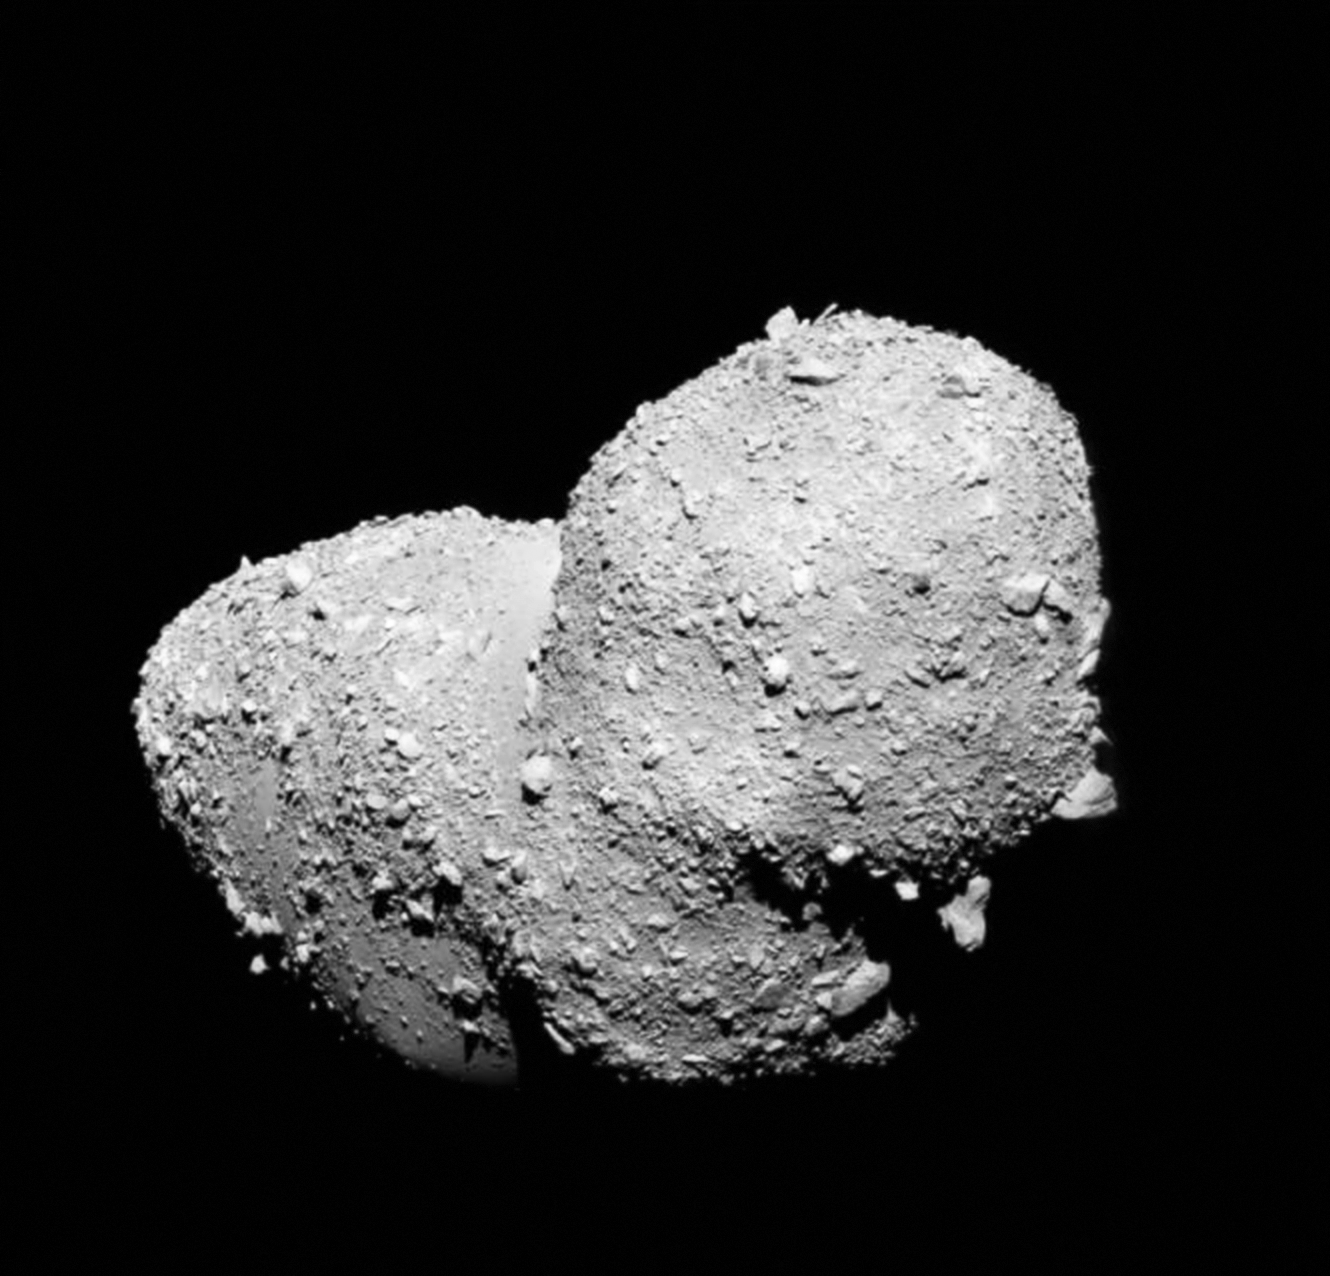

Asteroid (25143) Itokawa seen in close-up

This very detailed view shows the strange peanut-shaped asteroid Itokawa. By making exquisitely precise timing measurements using ESO’s New Technology Telescope a team of astronomers has found that different parts of this asteroid have different densities. As well as revealing secrets about the asteroid’s formation, finding out what lies below the surface of asteroids may also shed light on what happens when bodies collide in the Solar System, and provide clues about how planets form.

This picture comes from the Japanese spacecraft Hayabusa during its close approach in 2005.

Credit: JAXA